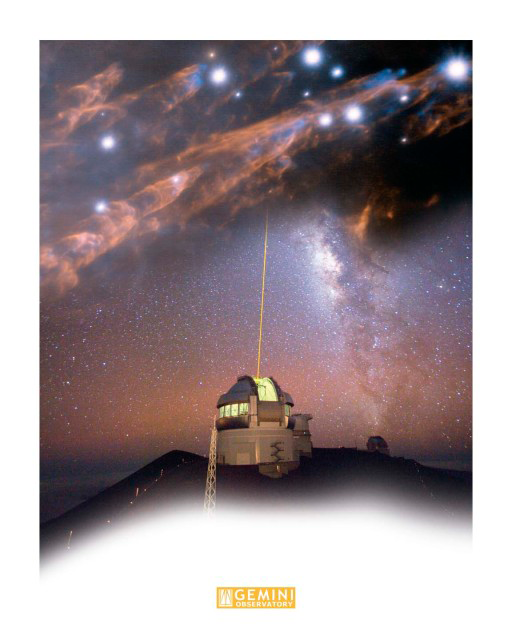

Gemini North LGS / Bullets Montage

The upper part of this image is a detailed view of supersonic "bullets" of gas and the wakes created as they pierce through clouds of molecular hydrogen in the Orion Nebula. The lower portion of this montage is a photograph is the propagation of Gemini's laser guide star system (LGS) taken from the catwalk of Canada France Hawaii Telescope. Technical Details: The one minute exposure was taken with a Canon EOS 1Ds Mkll at f 1:2.8.

Credit: International Gemini Observatory/AURA